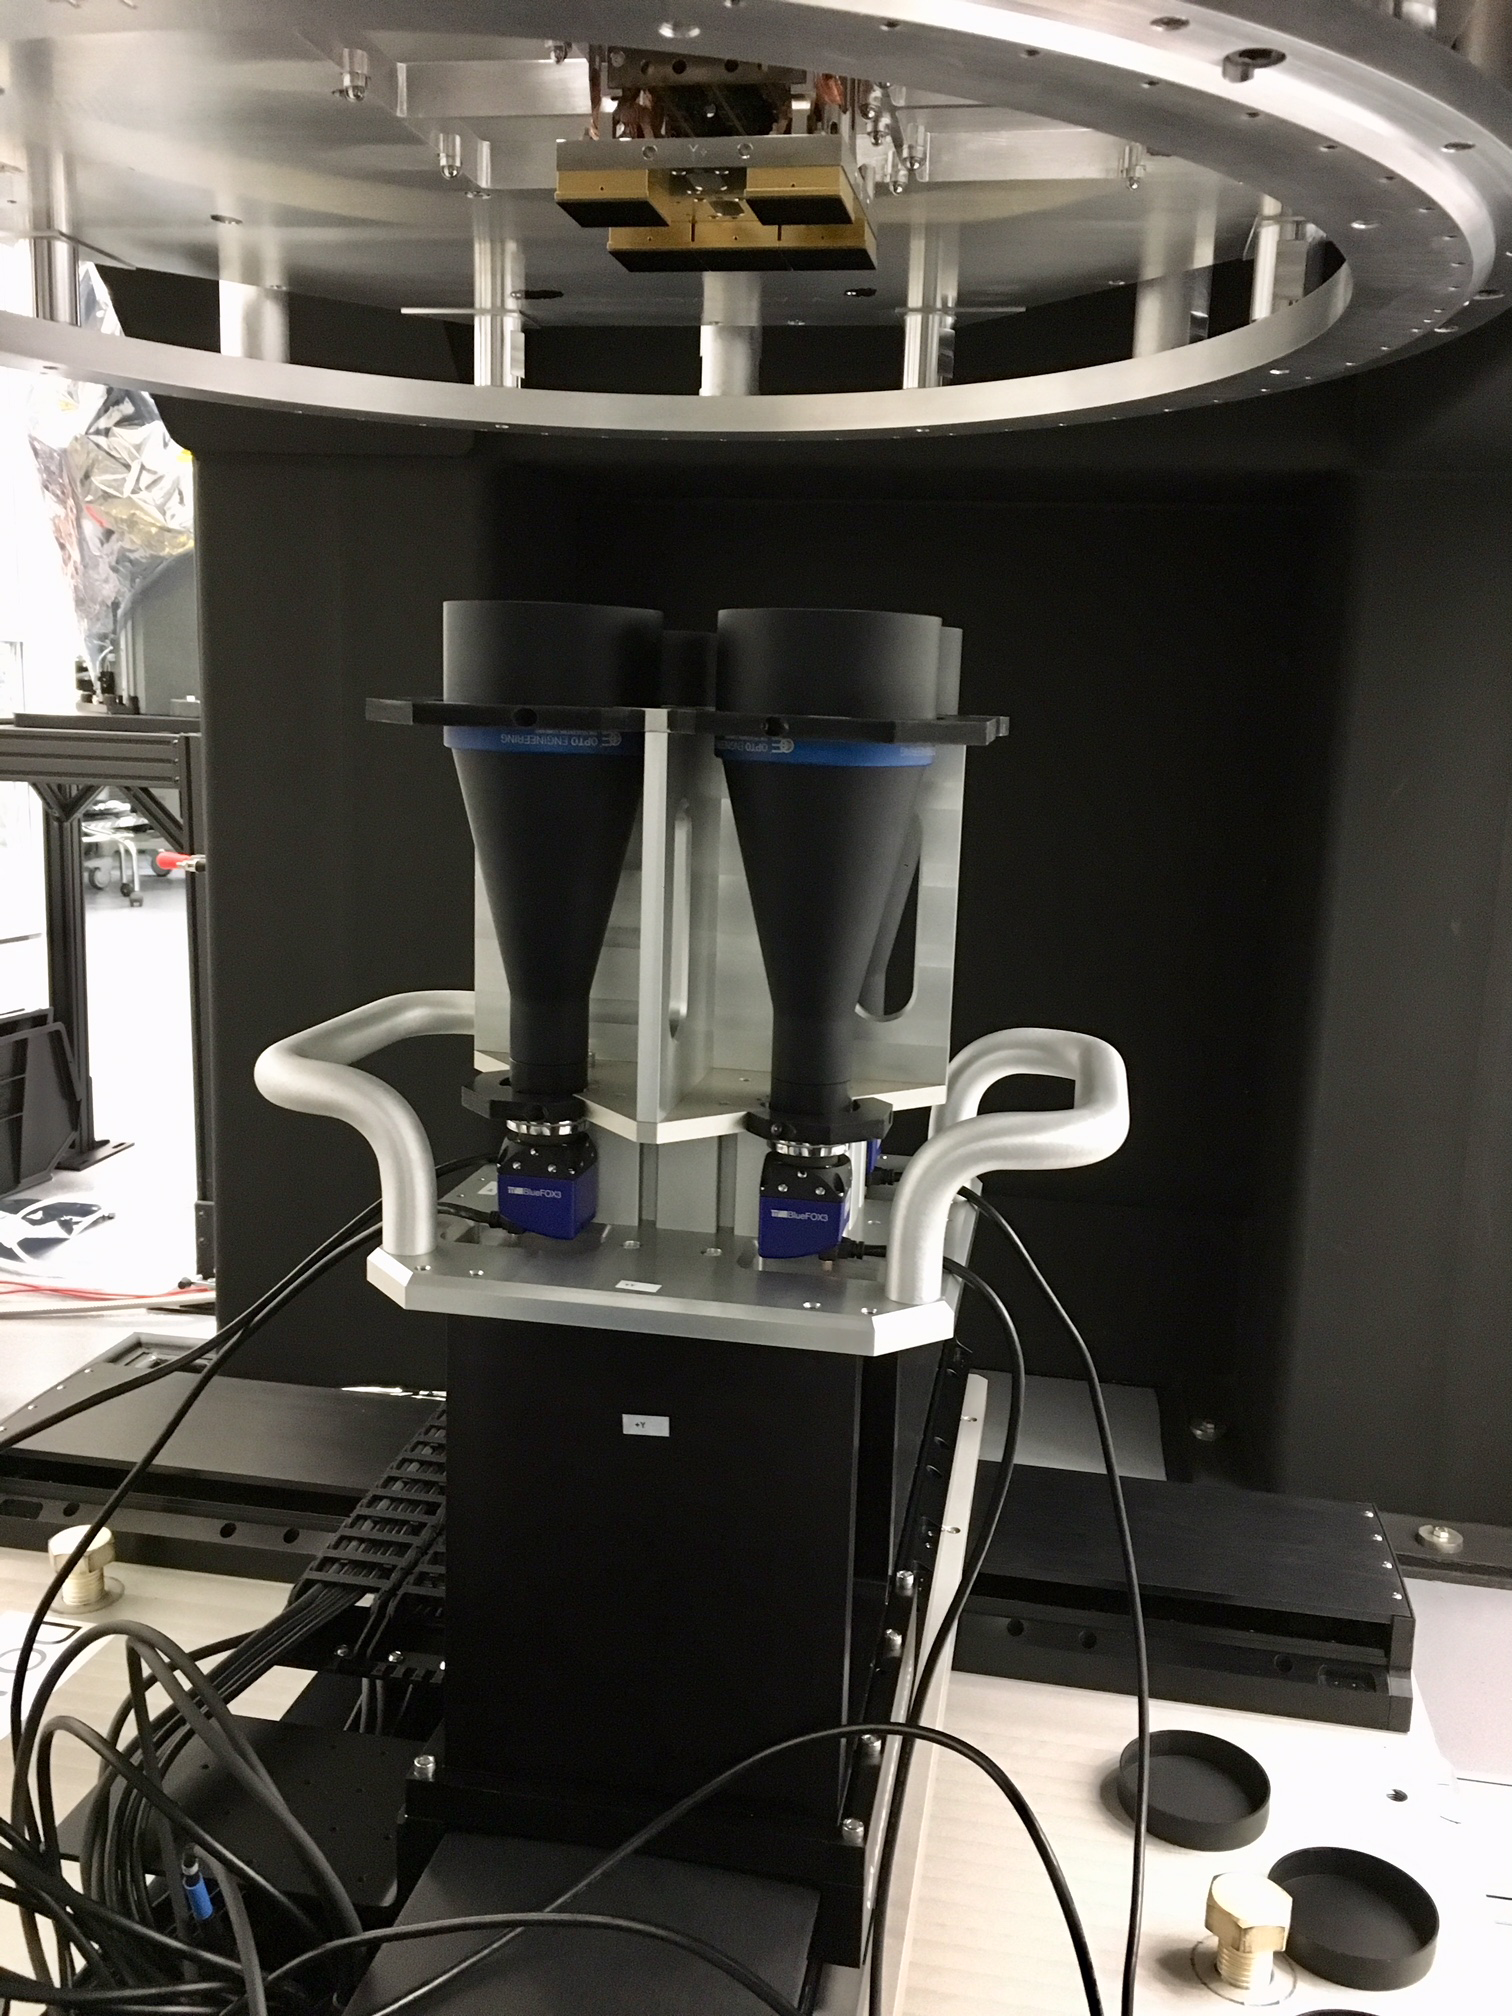

RTM Integration Video Cameras at SLAC

Four video cameras that direct movement of the integration gantry when positioning an RTM in the grid.

Credit: Vera C. Rubin Observatory/NSF/AURA